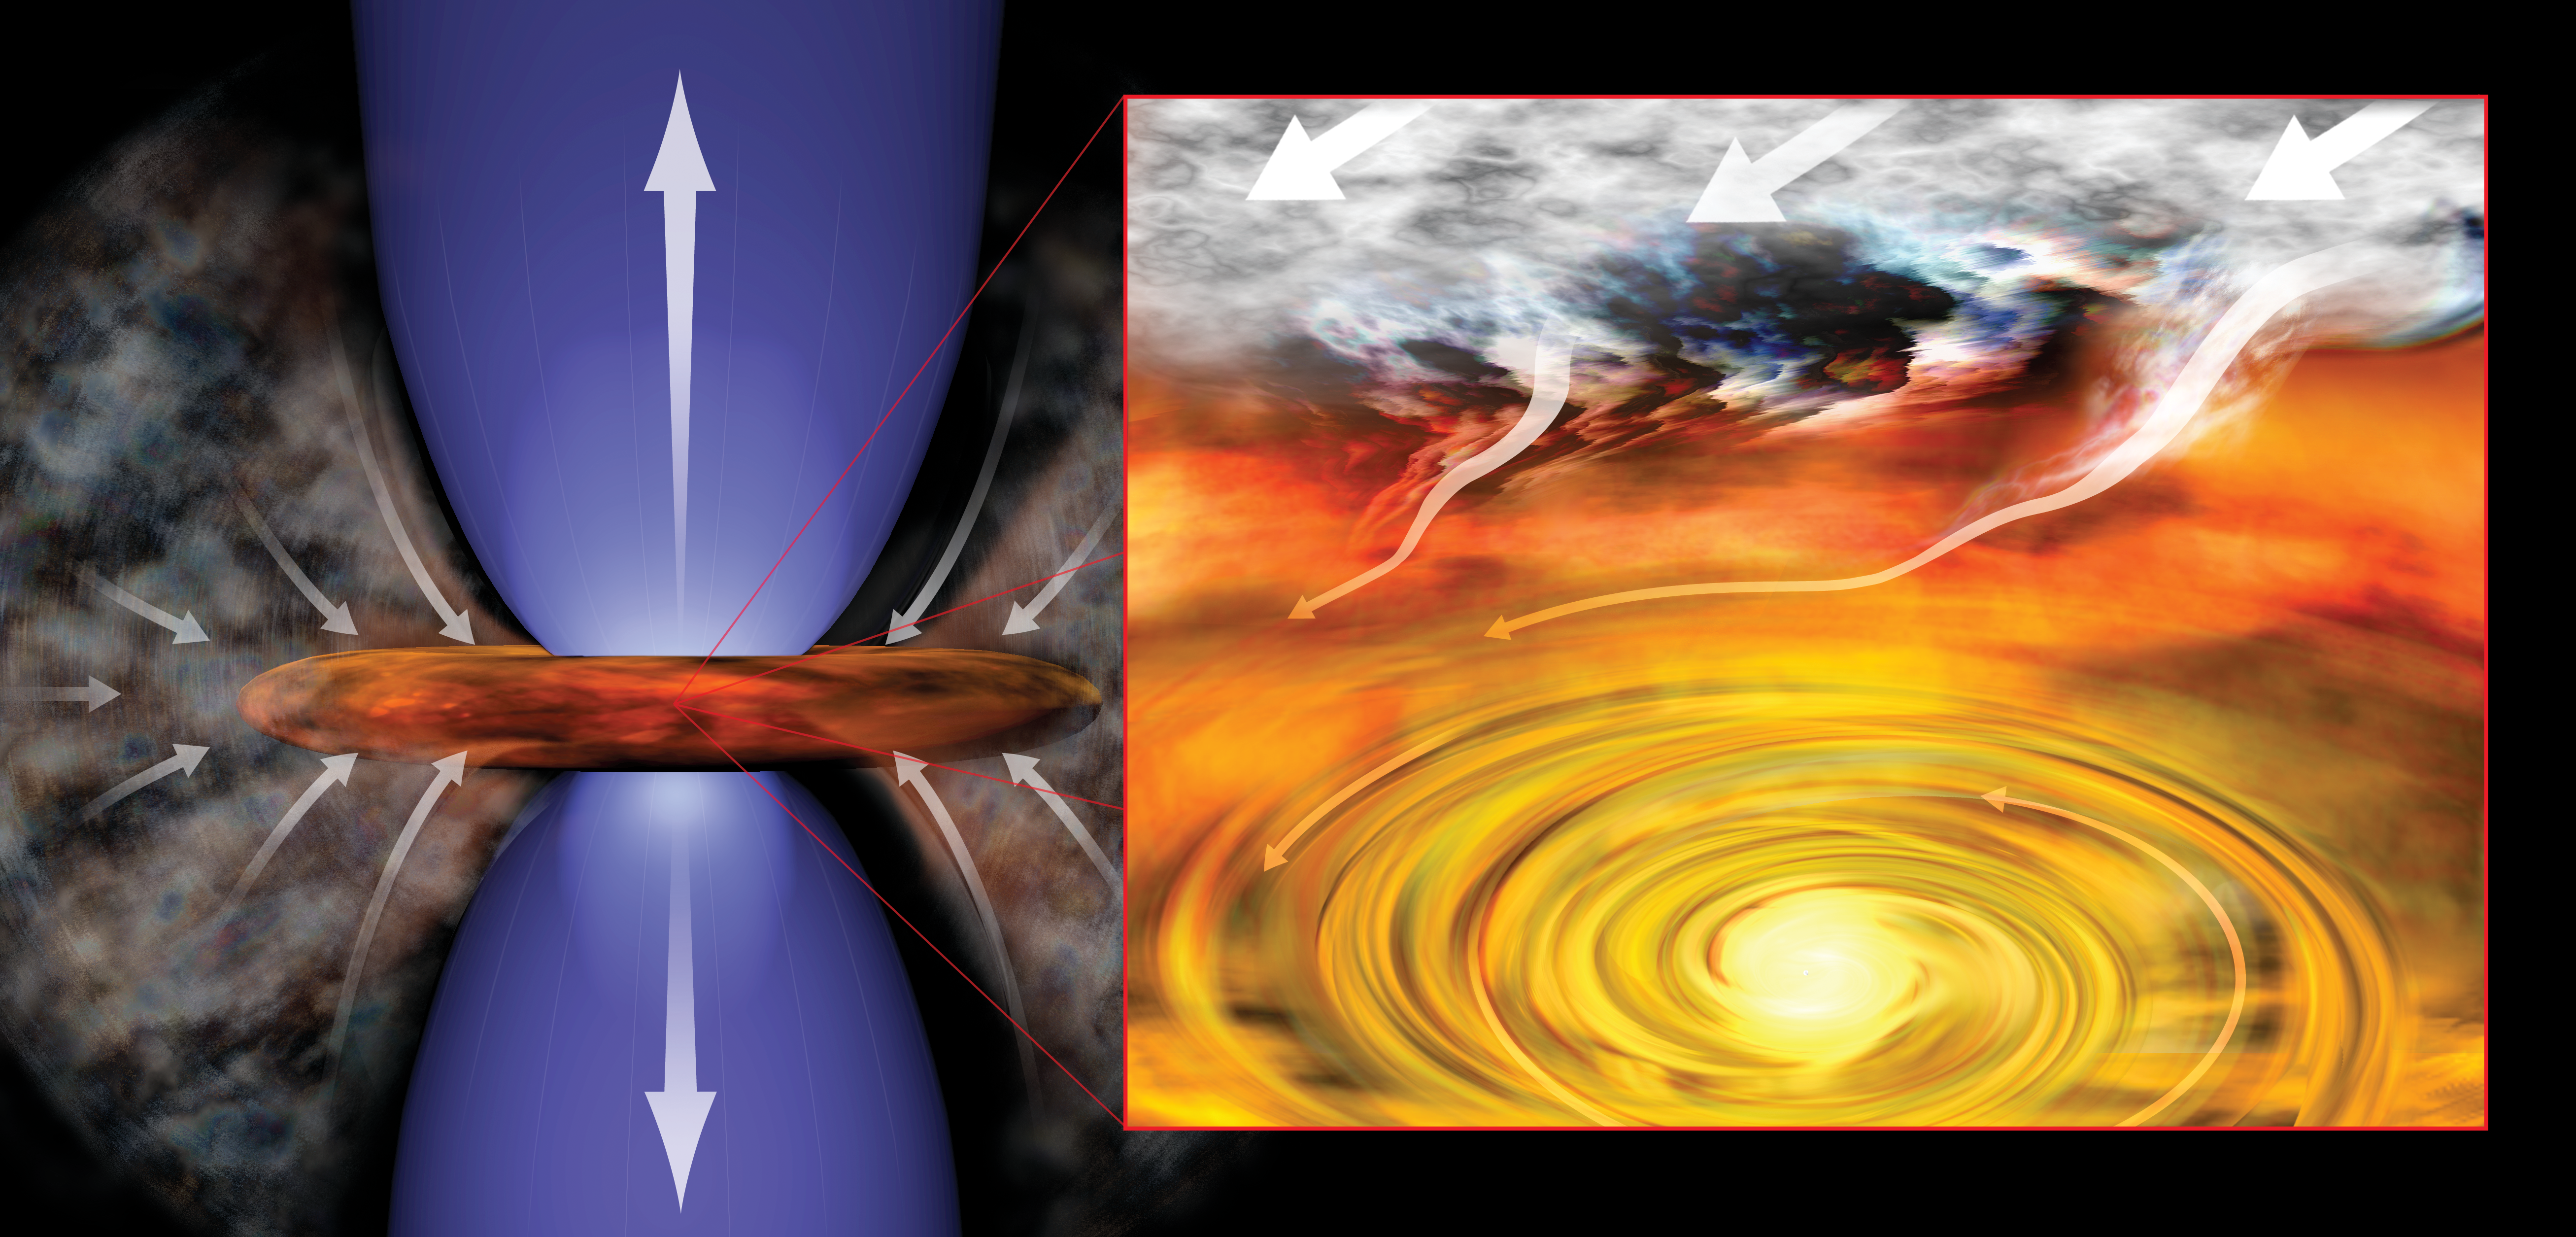

Outflows from a Young Solar System

Astronomers have found the youngest still-forming solar system yet seen, an infant star surrounded by a swirling disk of dust and gas more than 450 light-years from Earth in the constellation Taurus. In this artist's conception of infant solar system, the young star pulls material from surroundings into rotating disk (right) and generates outflowing jets of material (left).

Credit: Bill Saxton (NRAO/AUI/NSF)